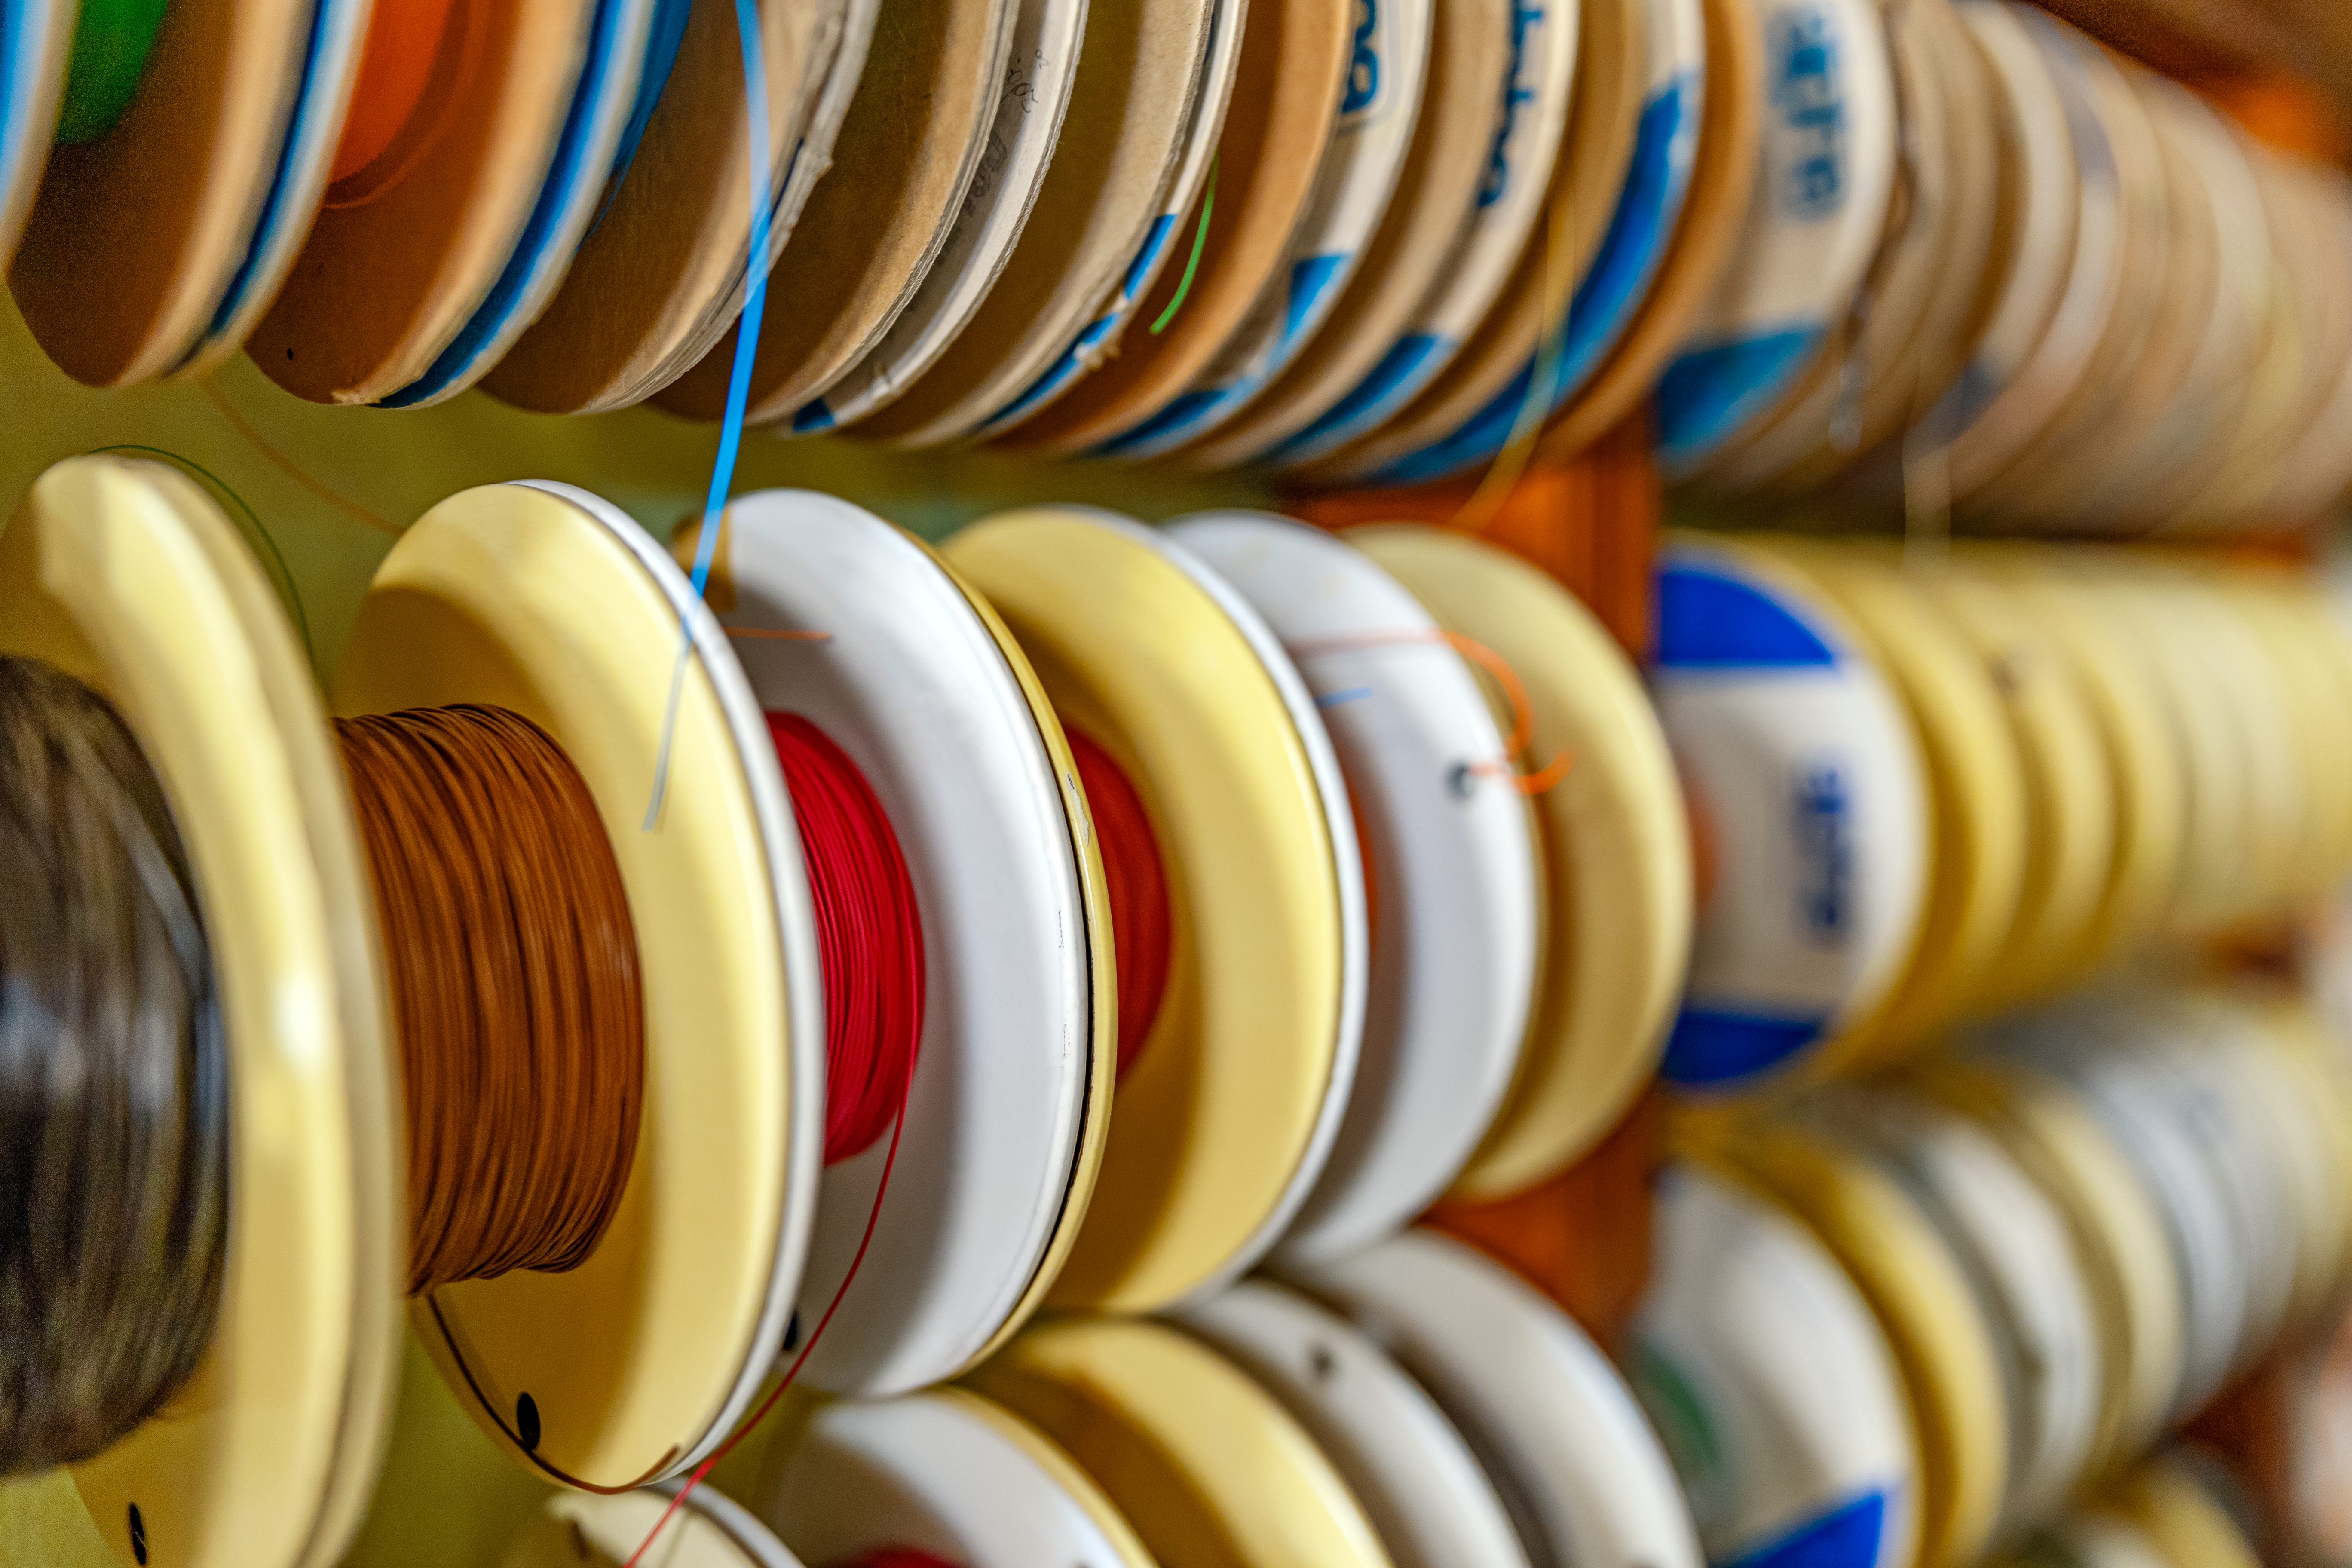

Machine Shop Wires

Various wires and cables at the NOIRLab Headquarters machine shop in Tucson, Arizona.

Credit: NOIRLab/NSF/AURA/T. Slovinský